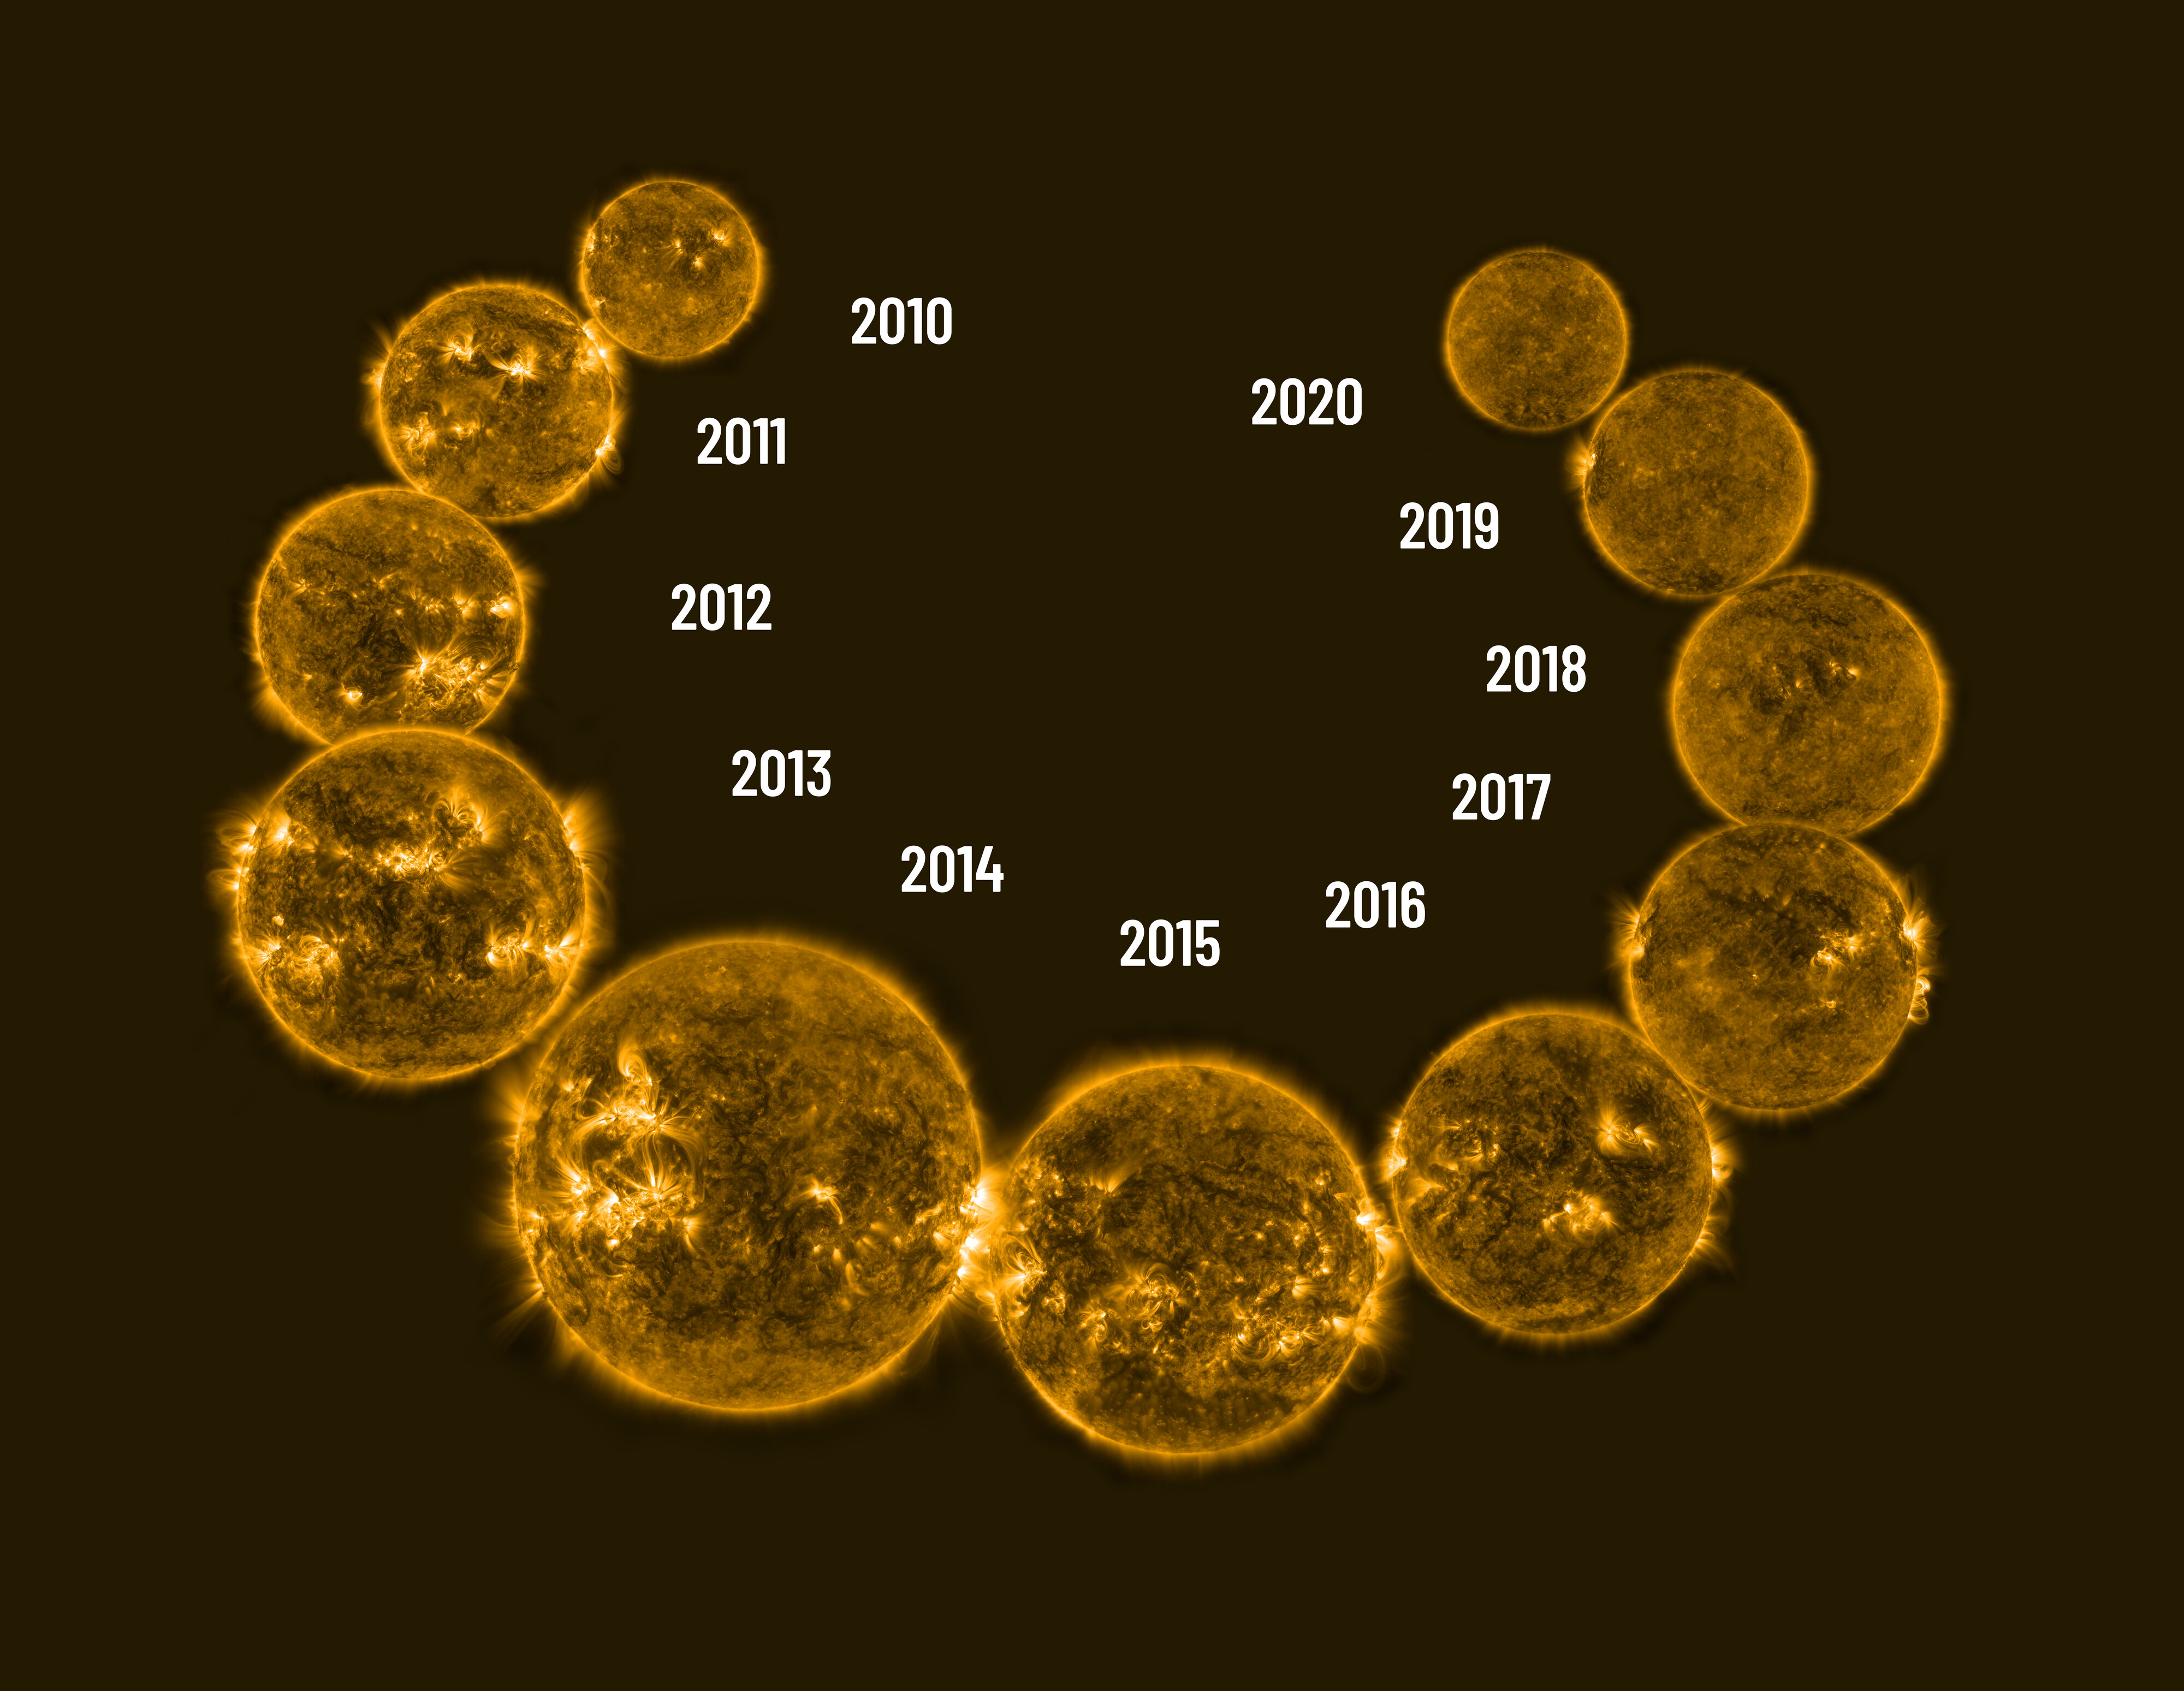

Solar cycle 2010–2020

The Solar cycle 2010–2020 illustrated with NASA Solar Dynamics Observatory observations.

Credit: NOIRLab/NASA Solar Dynamics Observatory/NSF/AURA/R. Proctor